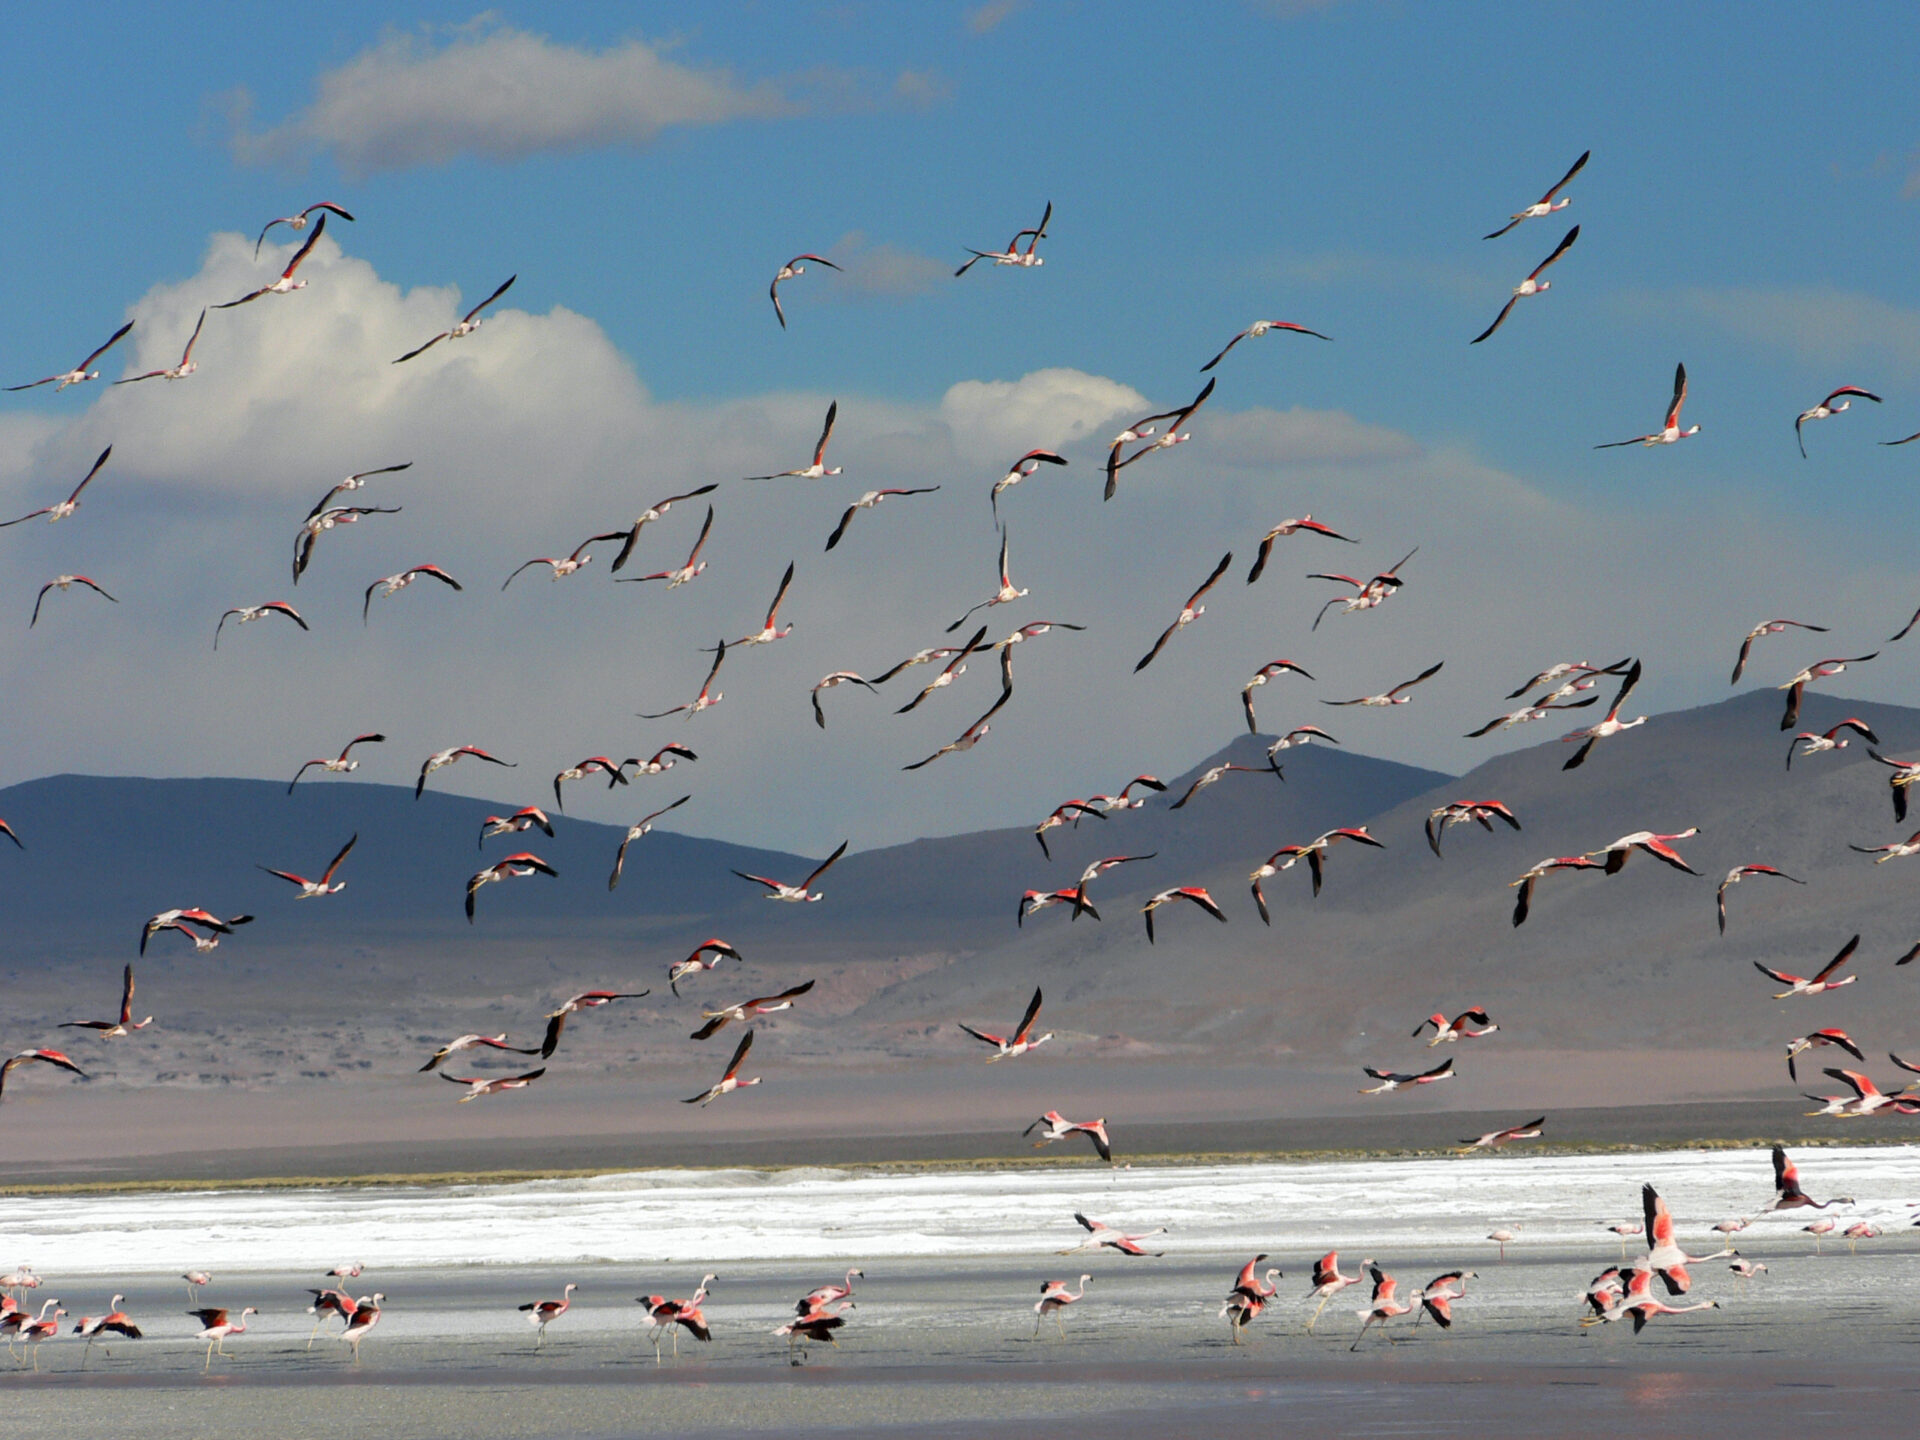

Chilean flamingos

Chilean Flamingos in the Céjar Lagoon, just a few miles away from the ALMA headquarters.

Credit: ALMA (ESO/NAOJ/NRAO)